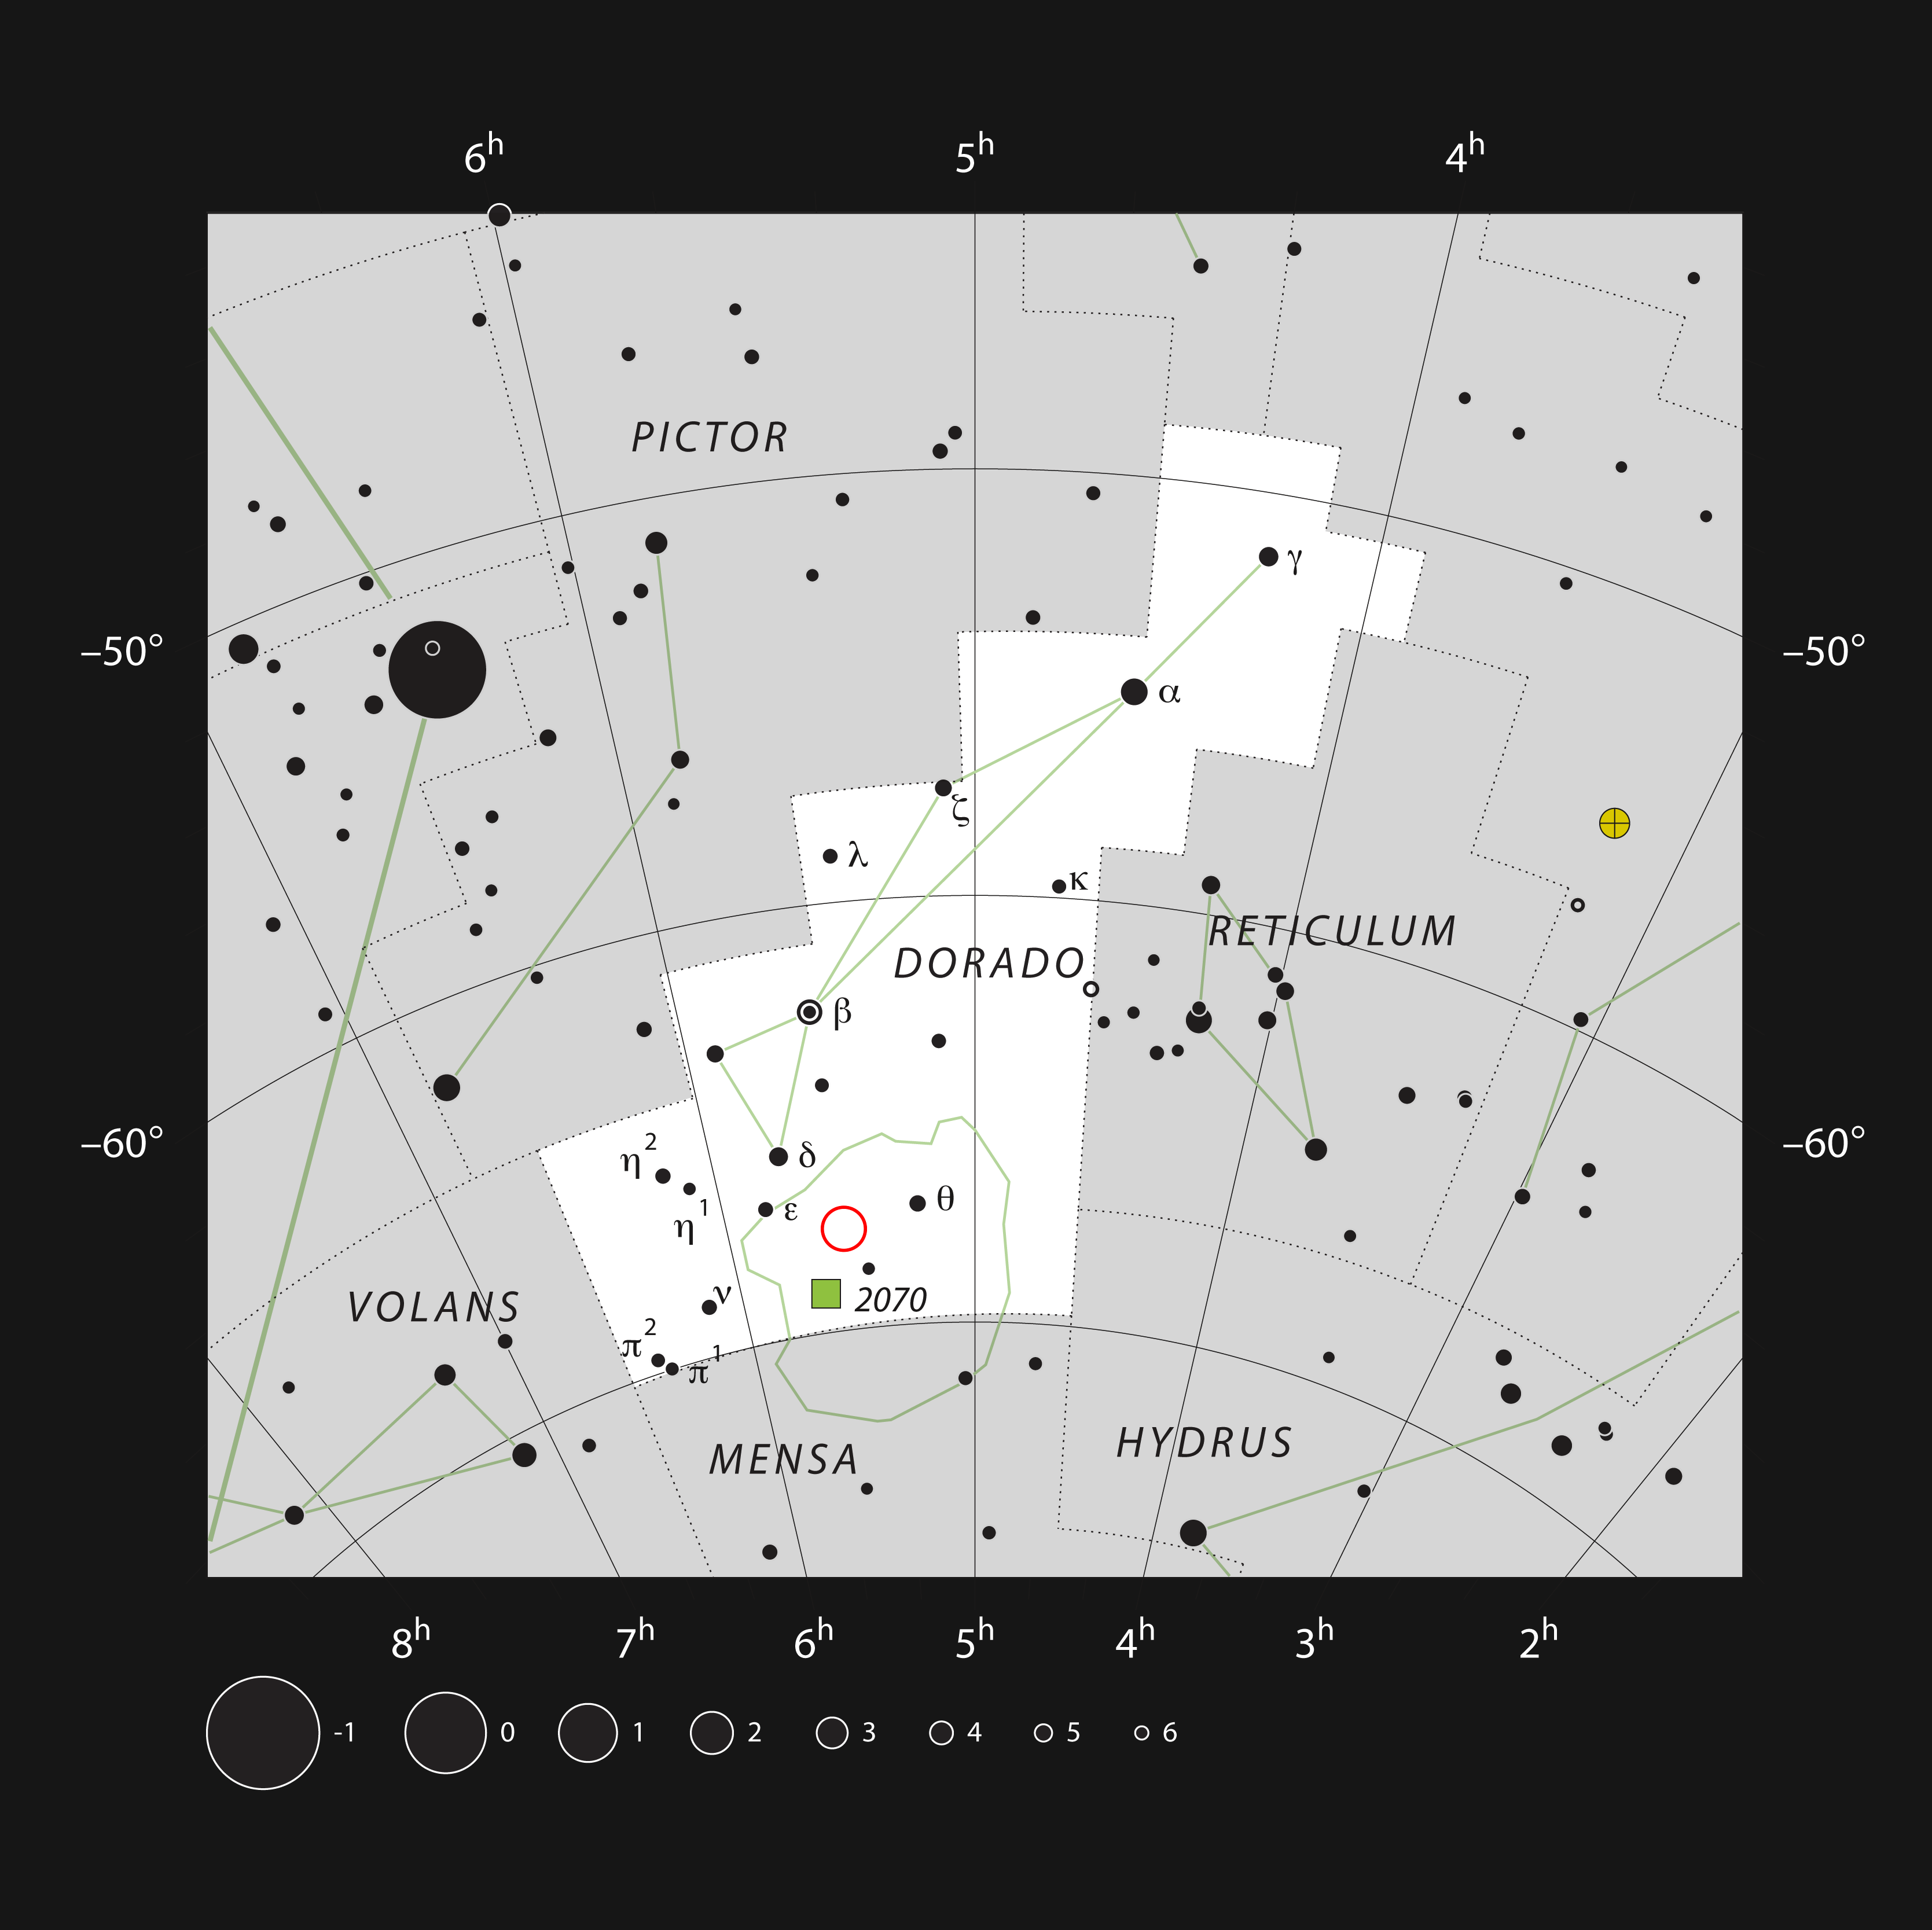

The star formation region NGC 2035 in the constellation of Dorado

This chart shows the southern constellation of Dorado (The Swordfish, sometimes referred to as a Dolphinfish). Most of the stars that can be seen in a dark sky with the unaided eye are marked. The location of the star formation region NGC 2035 in the Large Magellanic Cloud is indicated with a red circle. The nebula itself appears as a faint fuzzy patch in amateur telescopes, although the bright stars associated with this region can be very easily seen.

Credit: ESO, IAU and Sky & Telescope